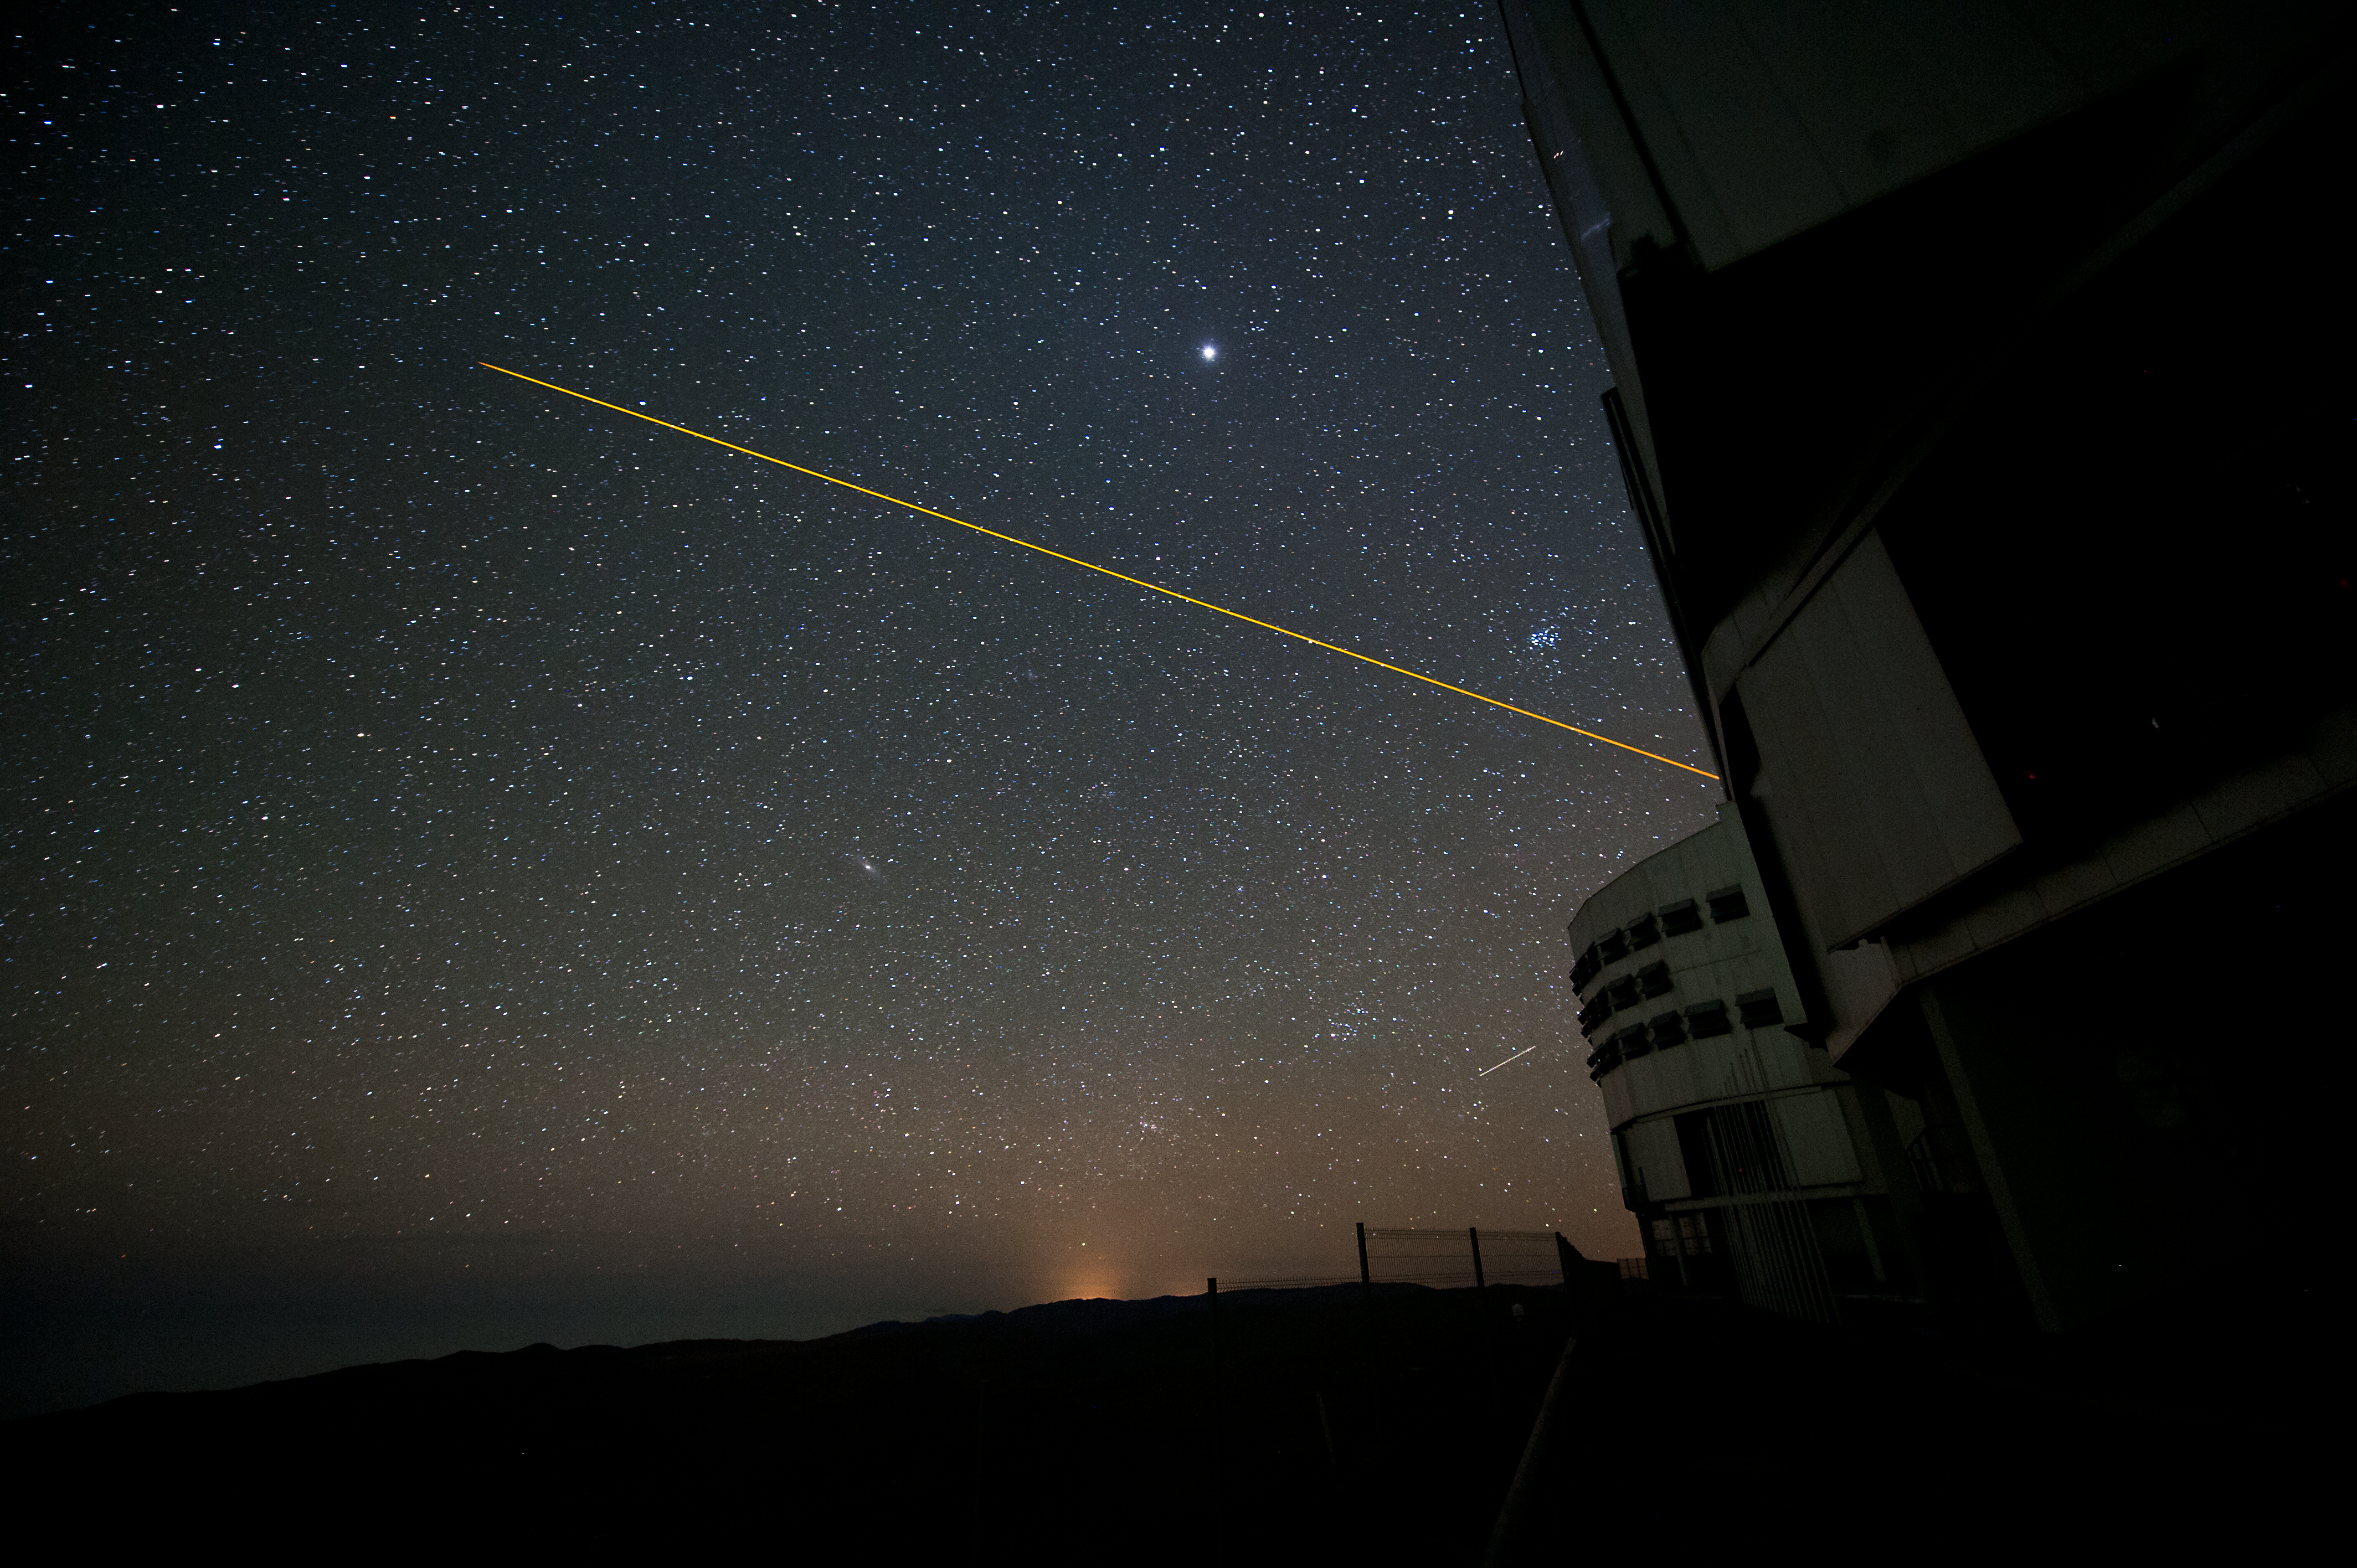

Exciting a sodium cloud

The classical approach to Laser Guide Stars is to use a narrow-line laser emitting at a sodium resonance line wavelength to create a yellow artificial “star” in the ~ 95 km altitude sodium cloud around the Earth. This is used as a reference to "remove" the effects of atmospheric turbulence from observations.

Credit: ESO/C. Malin